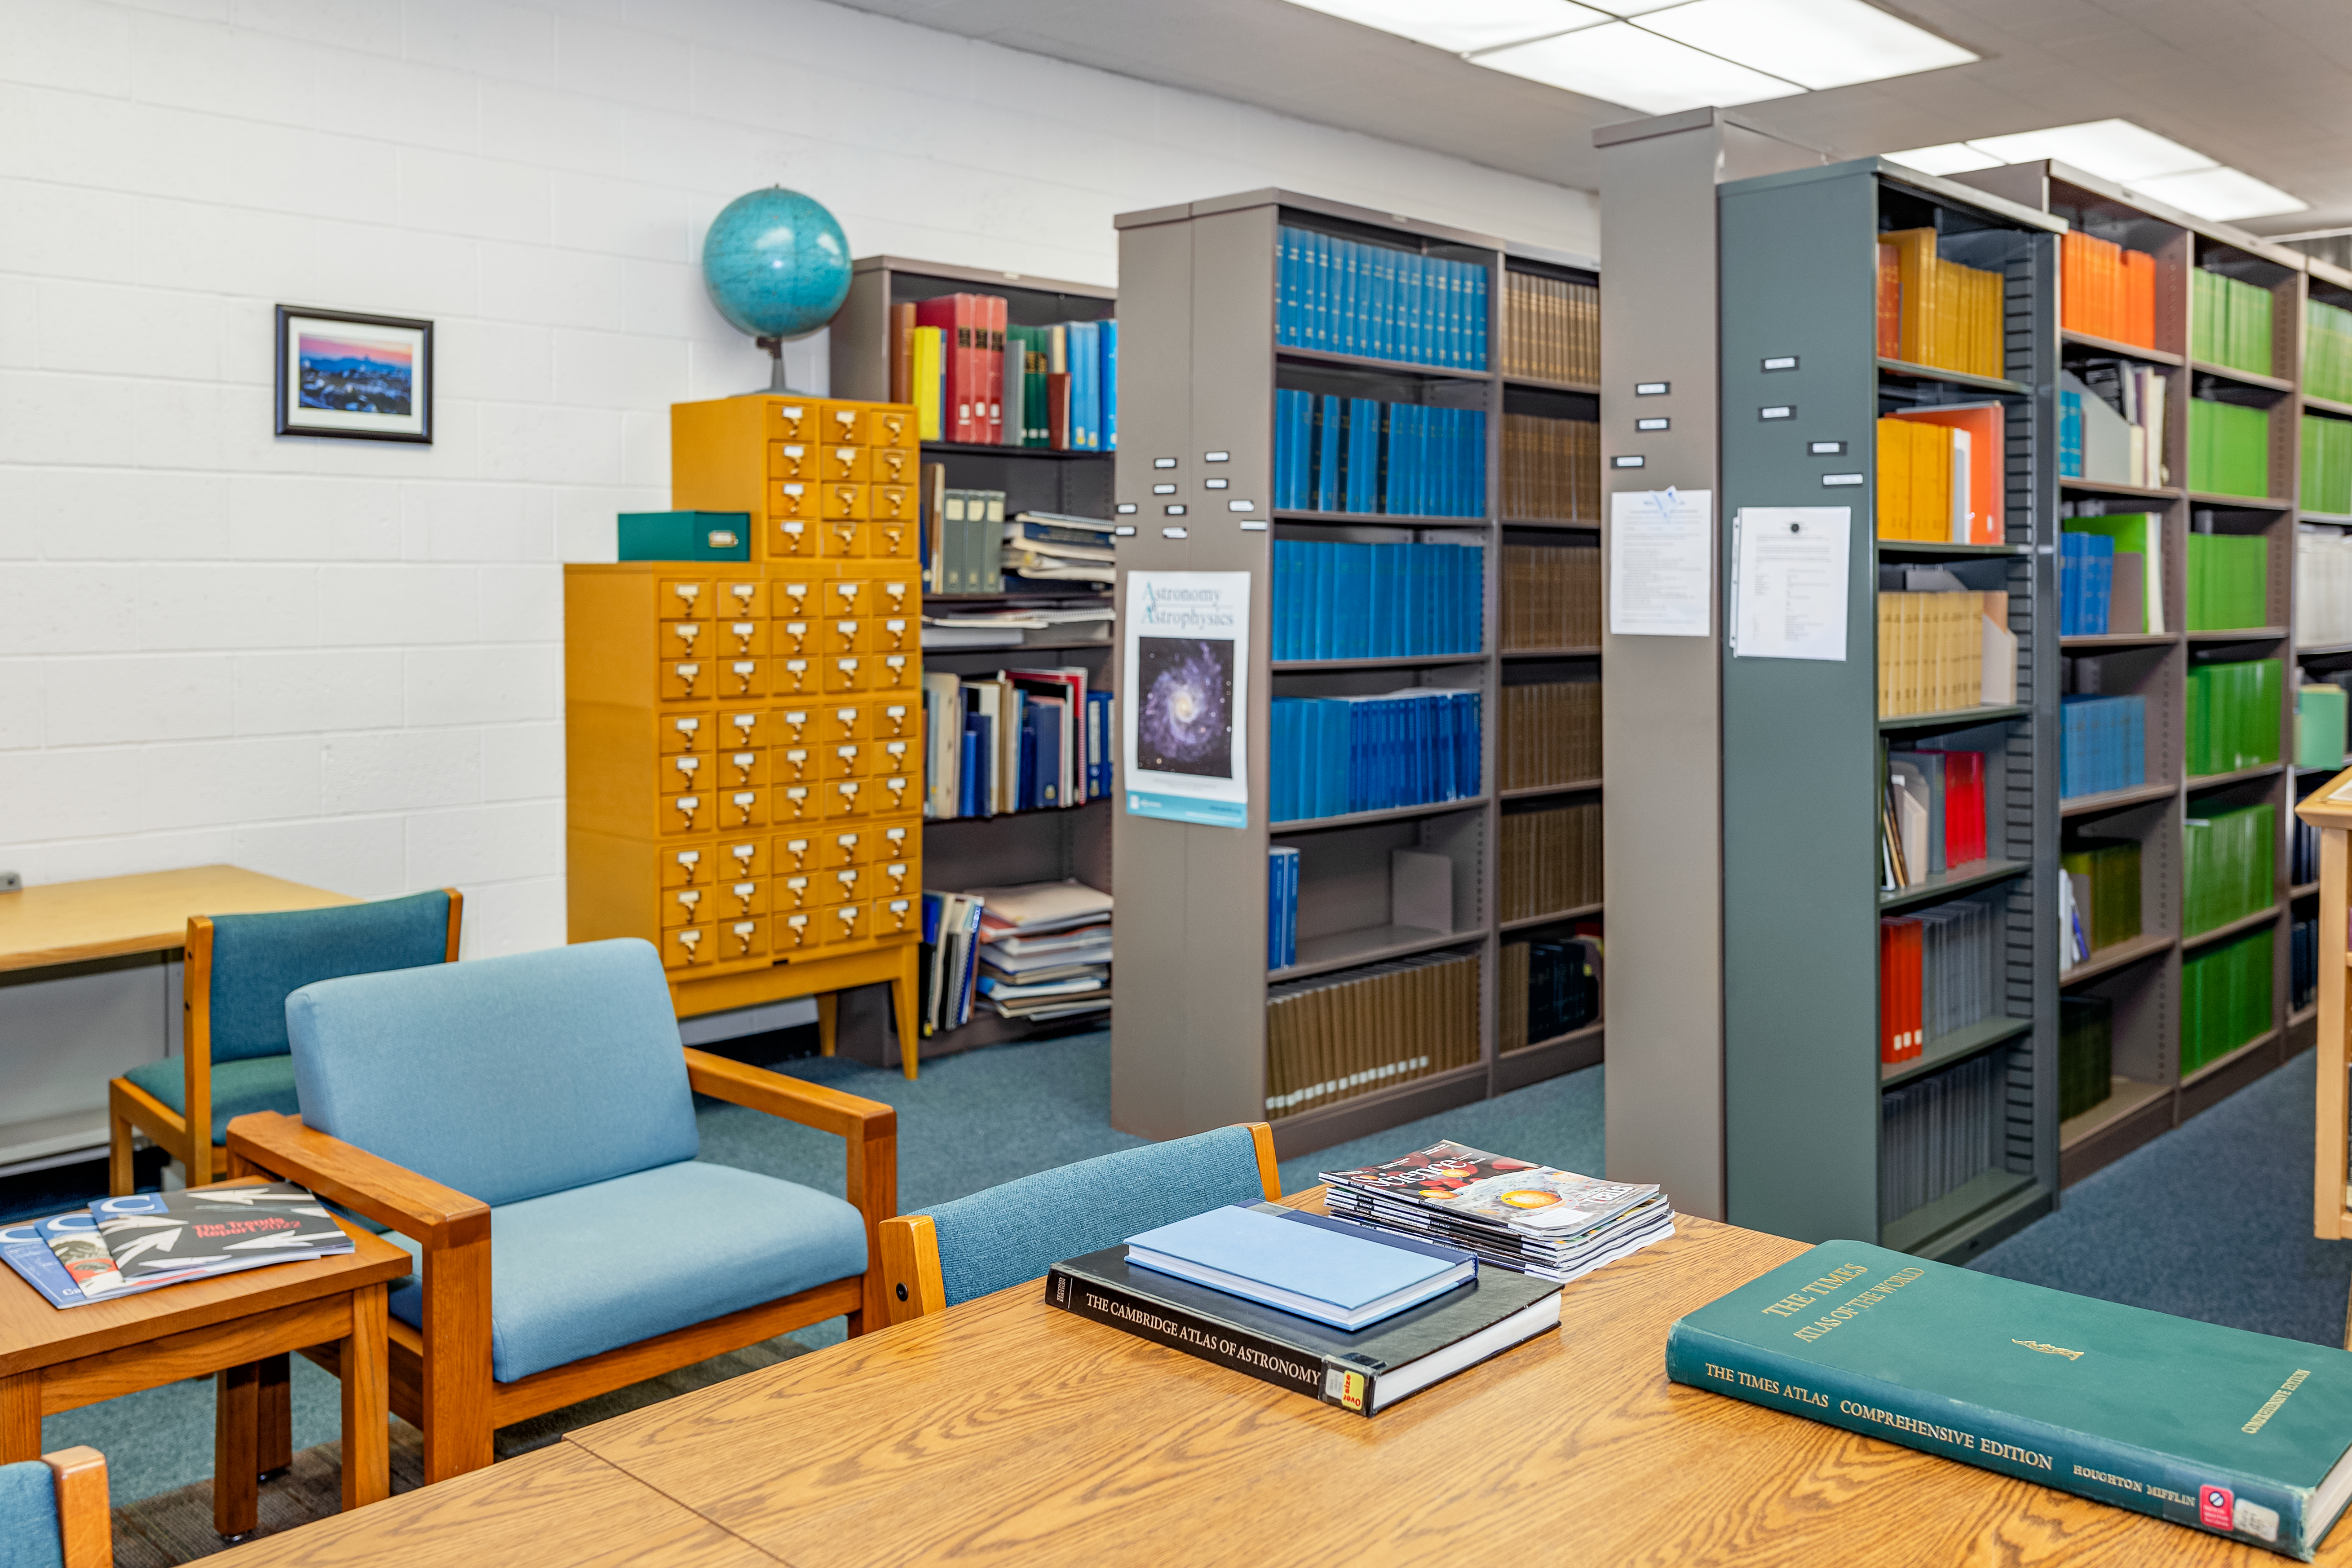

NOIRLab HQ Library

The library at NOIRLab headquarters in Tucson, Arizona.

Credit: NOIRLab/NSF/AURA/T. Slovinský